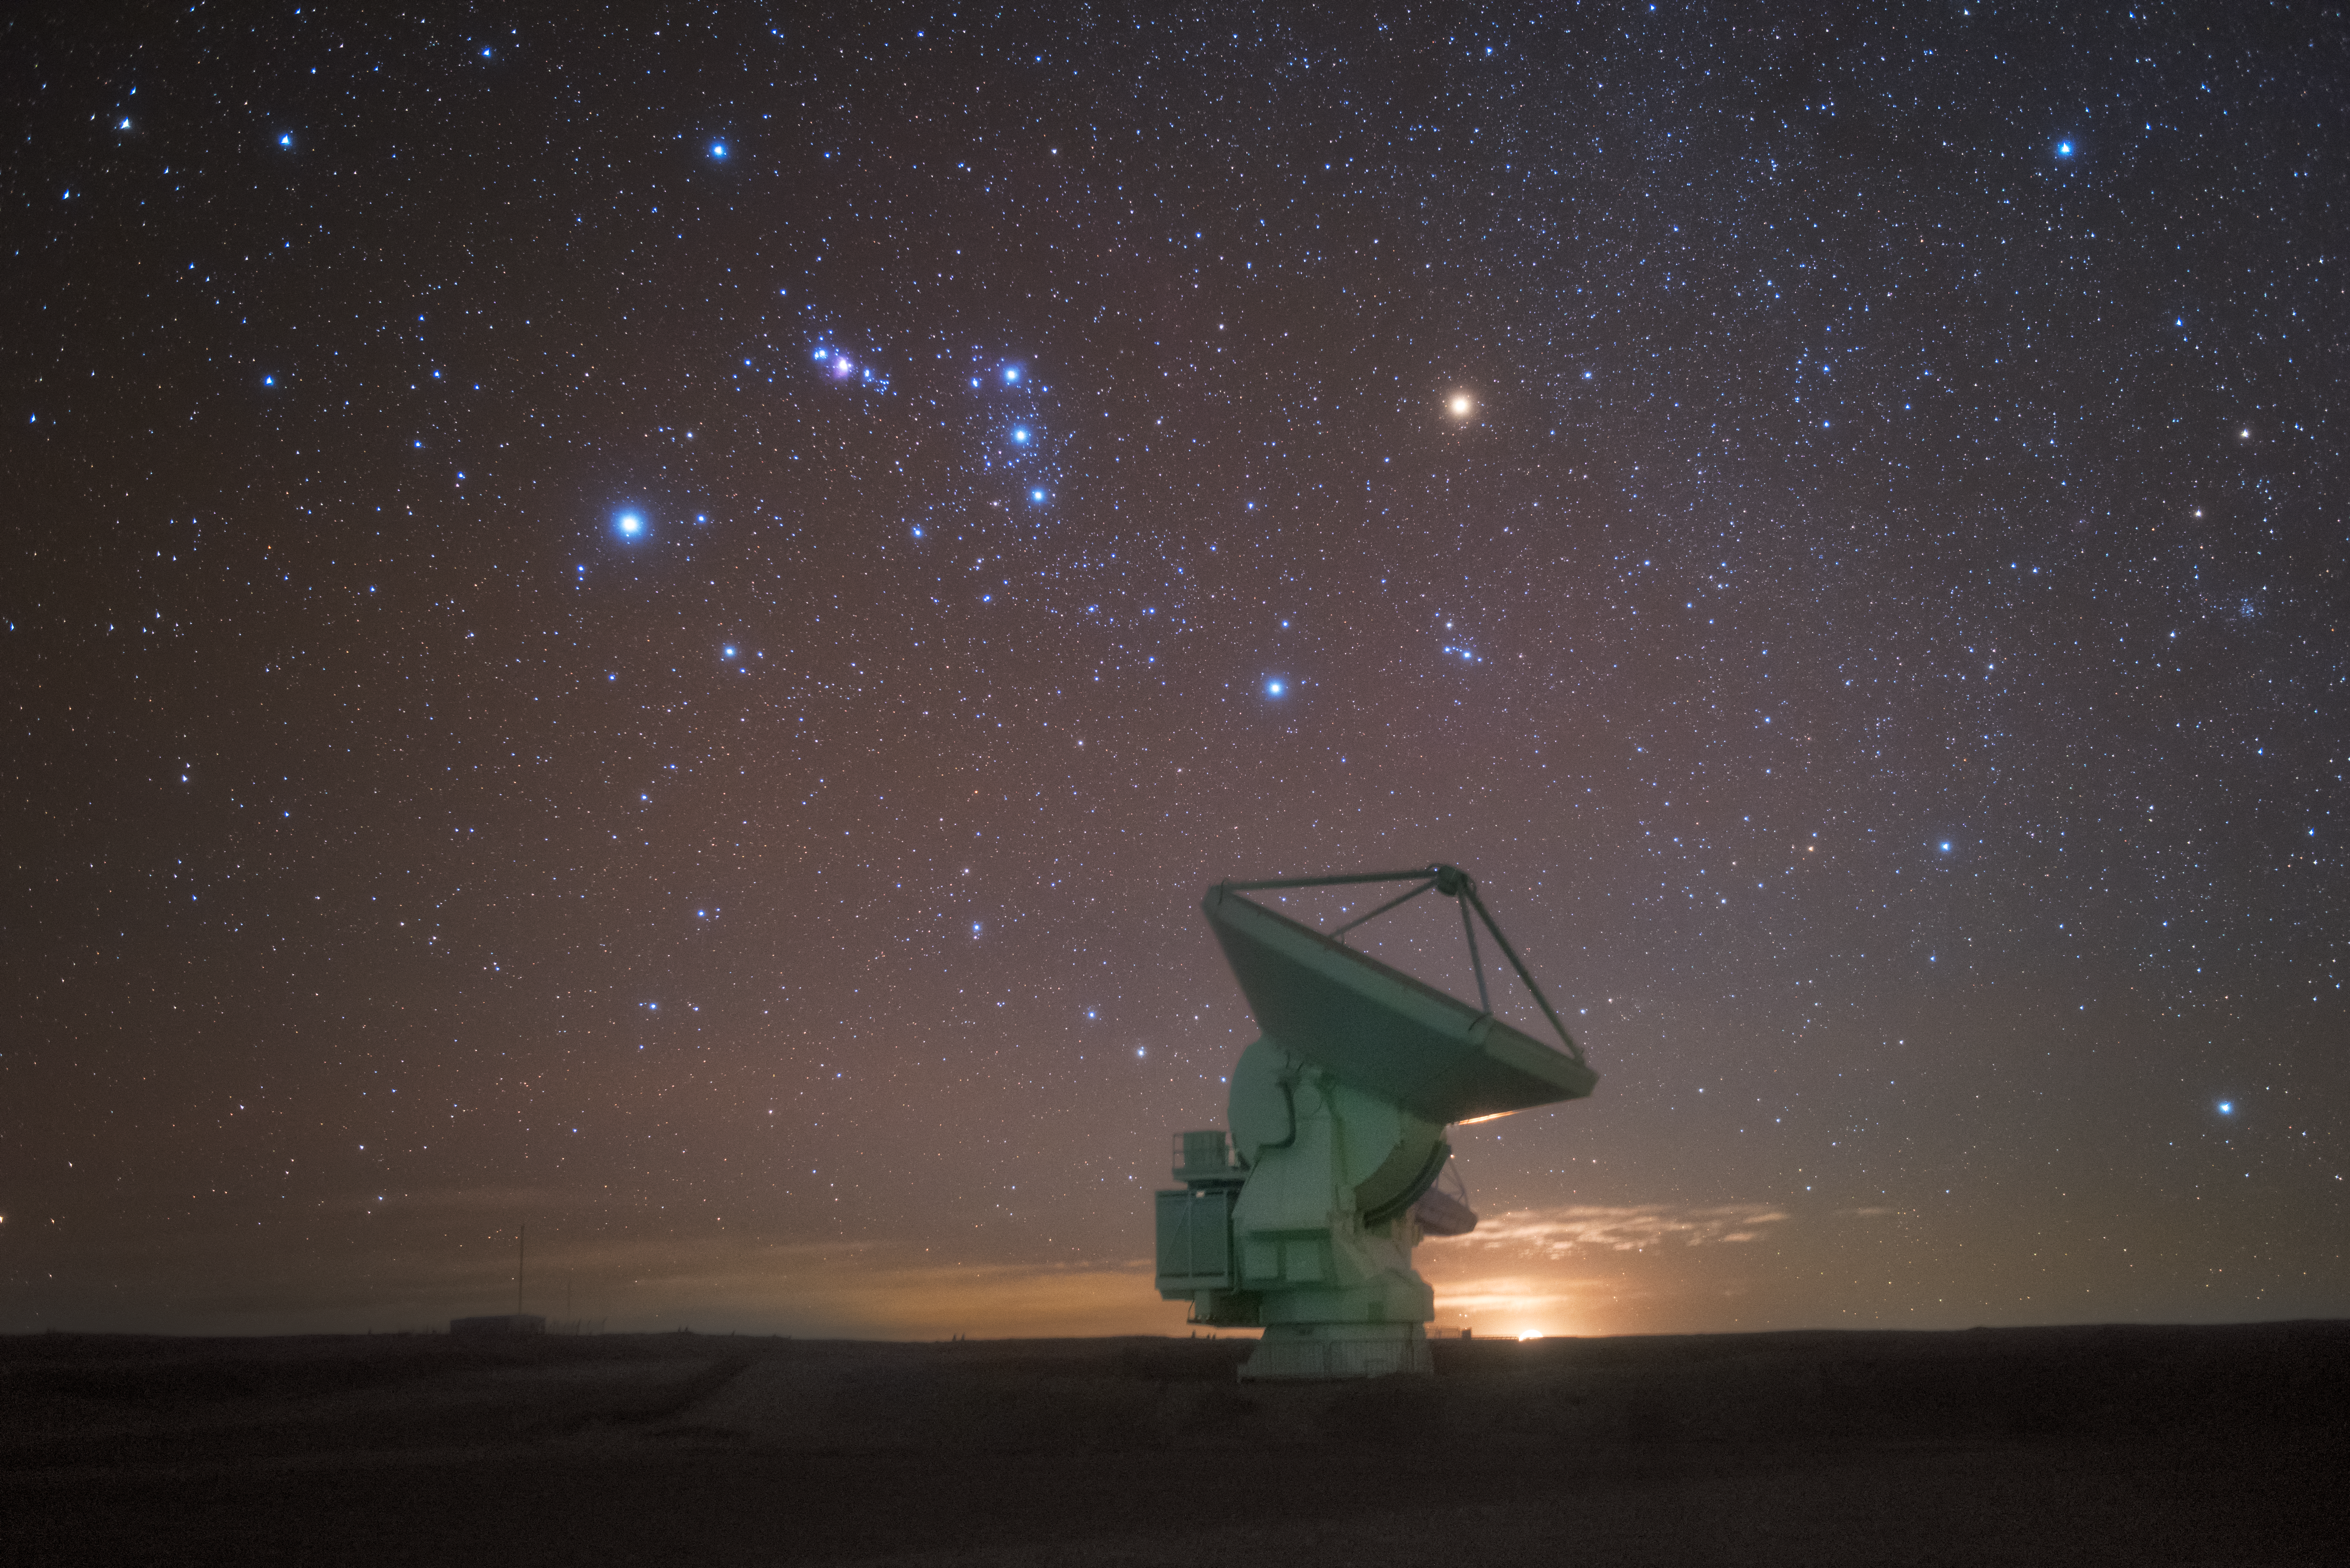

Antenna and stars just before sunrise

In total, 66 separate antennas combine to form ALMA, the Atacama Large Millimetre/submillimetre Array — just one is shown here against a backdrop of the star-studded southern sky, seen just before the Sun peeks over the horizon Located around 5000 metres up in the Chilean mountains, ALMA is the largest ground-based astronomical project in existence. The antennas are provided by North America, Europe and East Asia.

The telescope scours the Universe in the radio range, studying the stunning, varied phenomena it has to offer.

Credit: ESO/Y. Beletsky